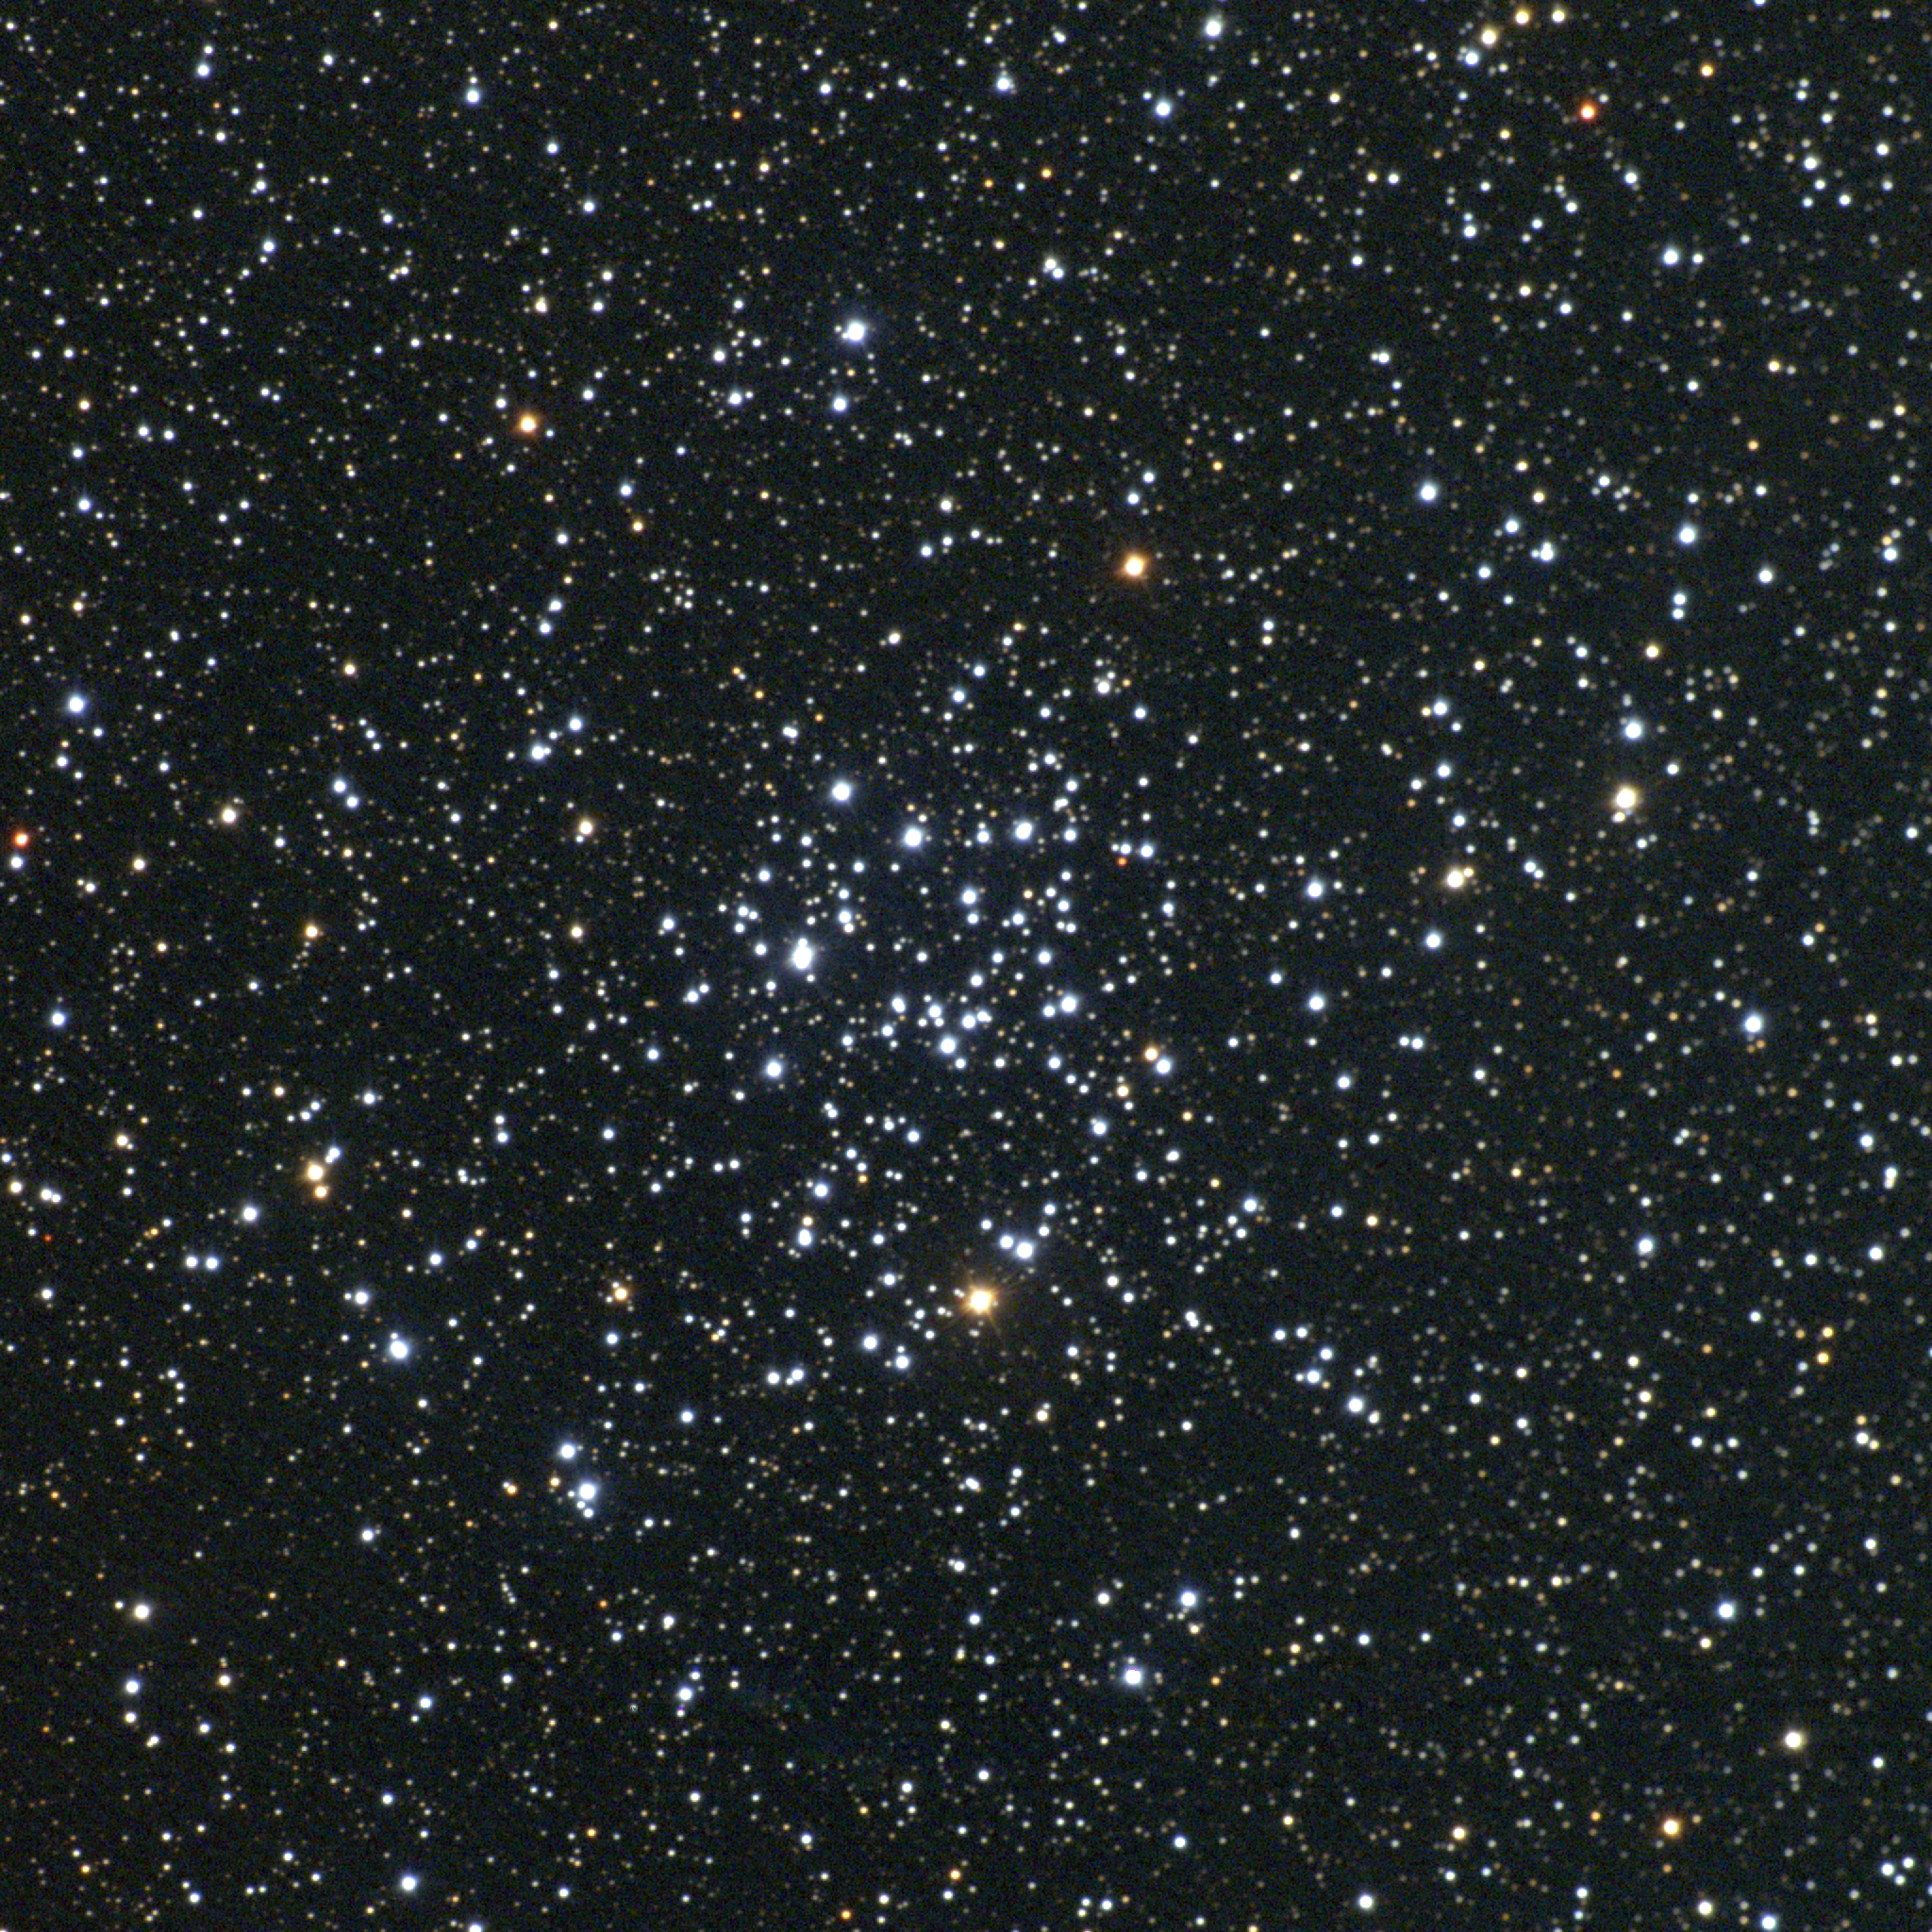

M50, NGC 2323

M50 is an open cluster in the constellation Monoceros. A modest-sized cluster of perhaps a couple of hundred stars, M50 is about 3000 light-years away and around 20 light-years across. More imaginative eyes have referred to it as 'heart-shaped'. This approximately true-color picture was created from twelve images taken in the BVR pass-bands at the Burrell Schmidt Telescope of Case Western Reserve University's Warner and Swasey Observatory. The Burrell Schmidt Telescope is located on Kitt Peak, near Tucson, Arizona. The images were taken in September 1997.

Credit: NOIRLab/NSF/AURA